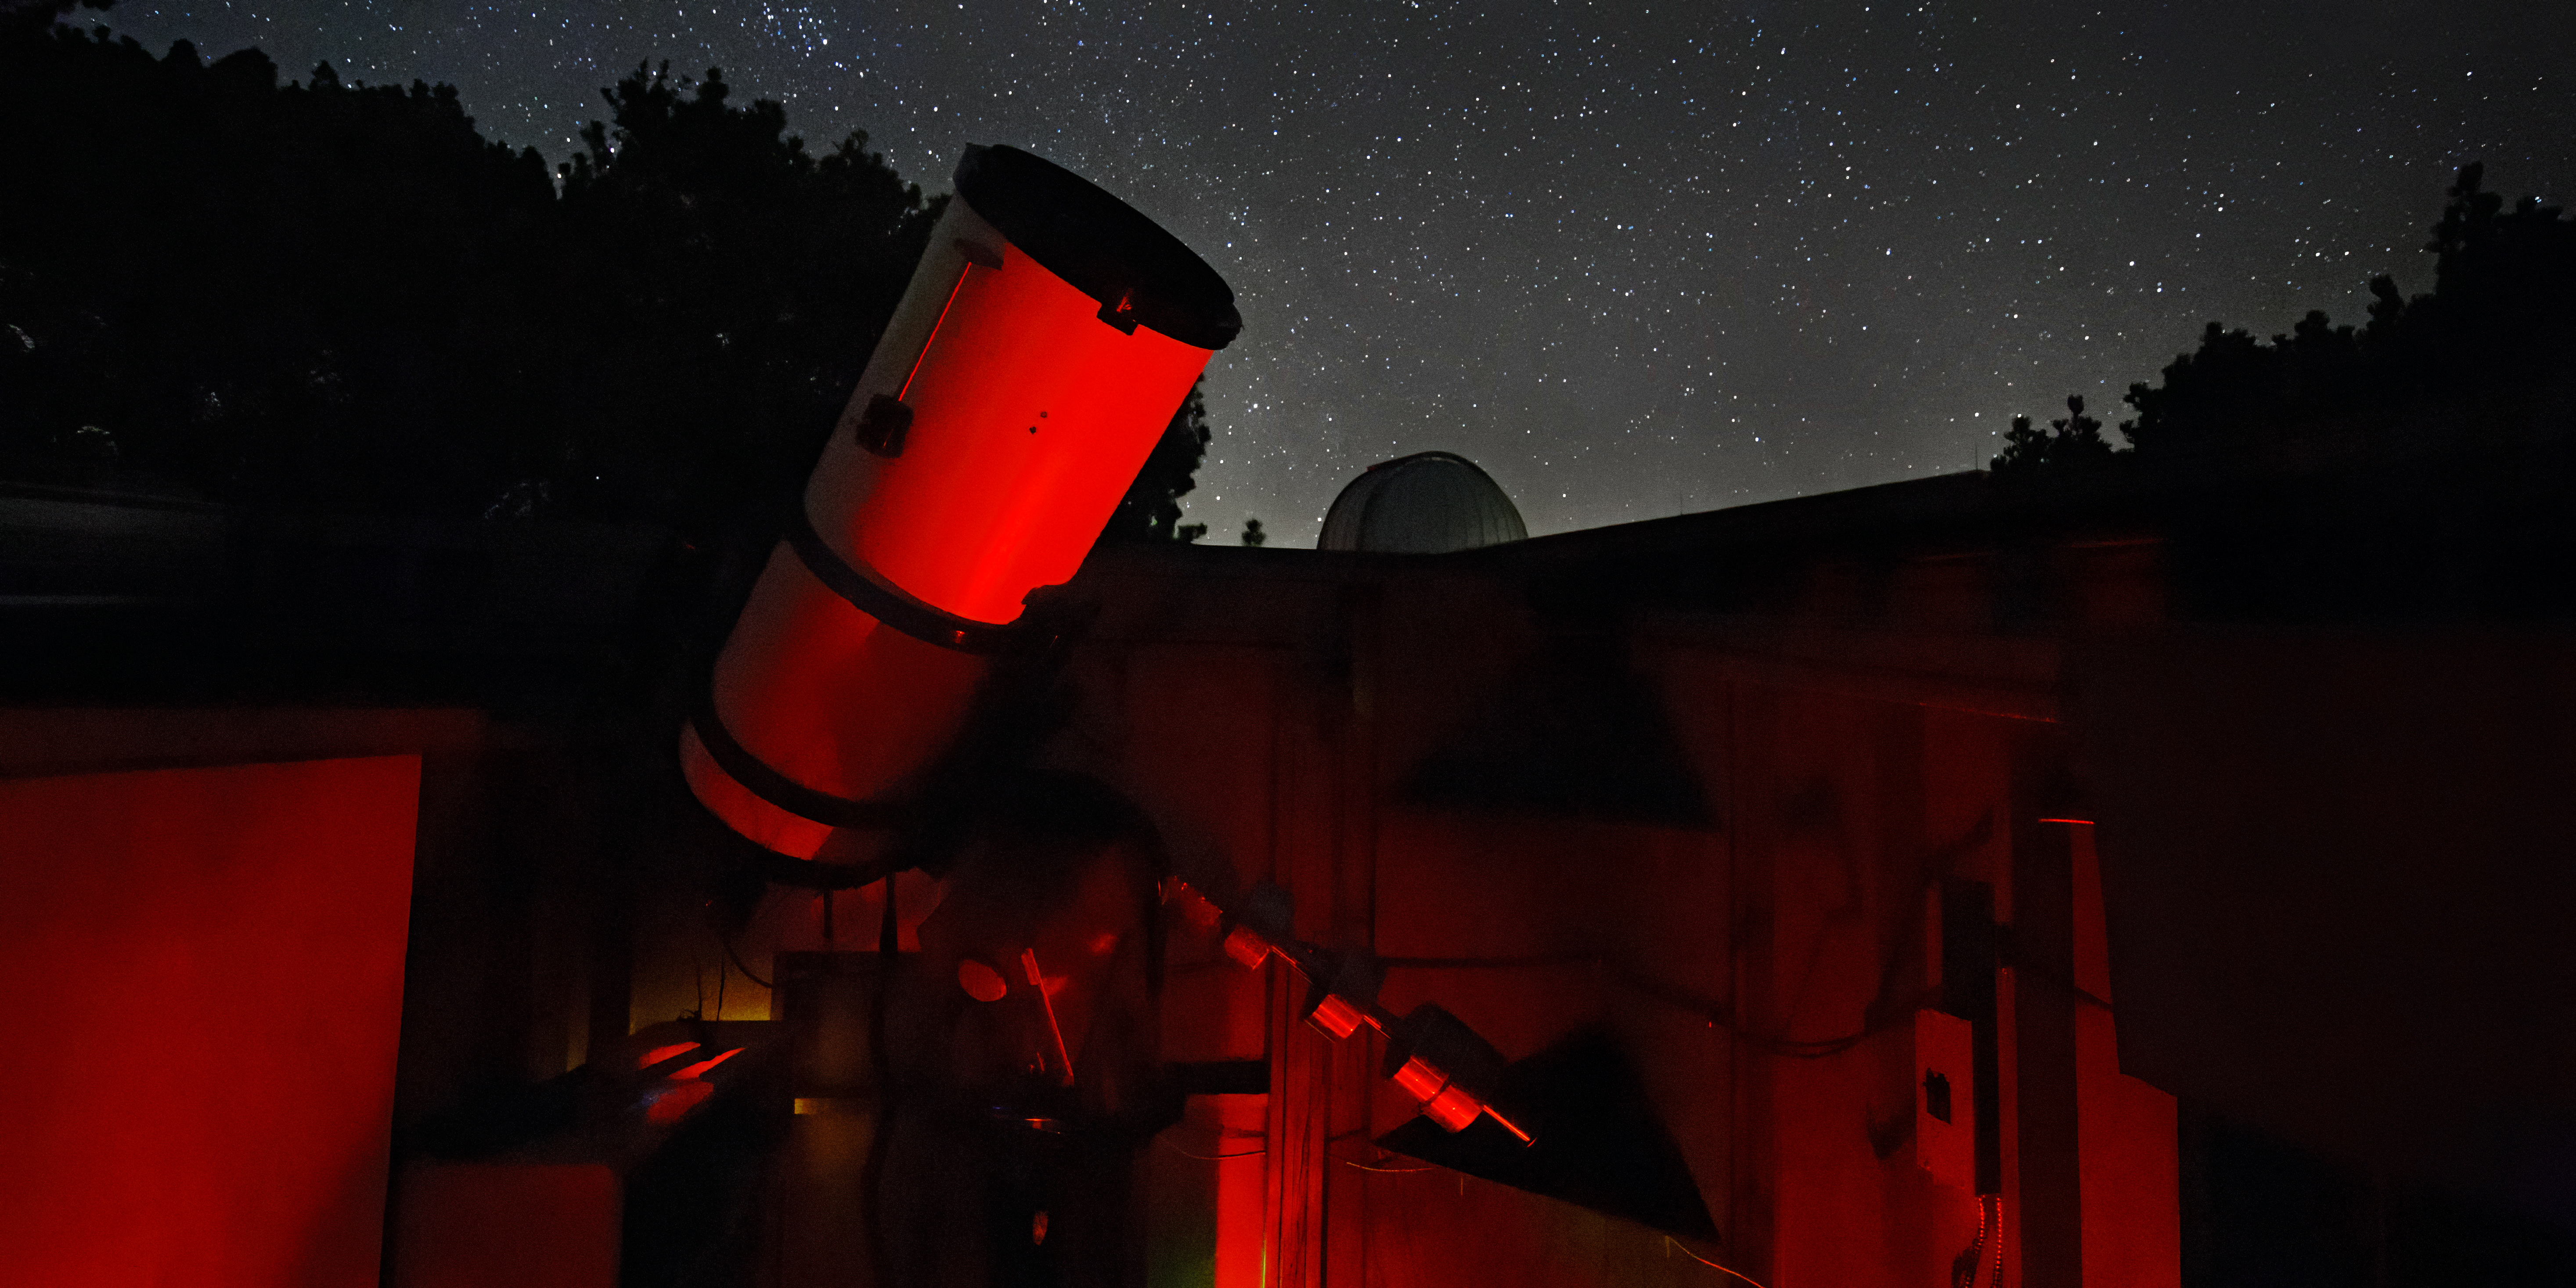

Night-time view of SOLARIO

Nighttime view of SOLARIO.

Credit: D. Salman/KPNO/NOIRLab/NSF/AURA